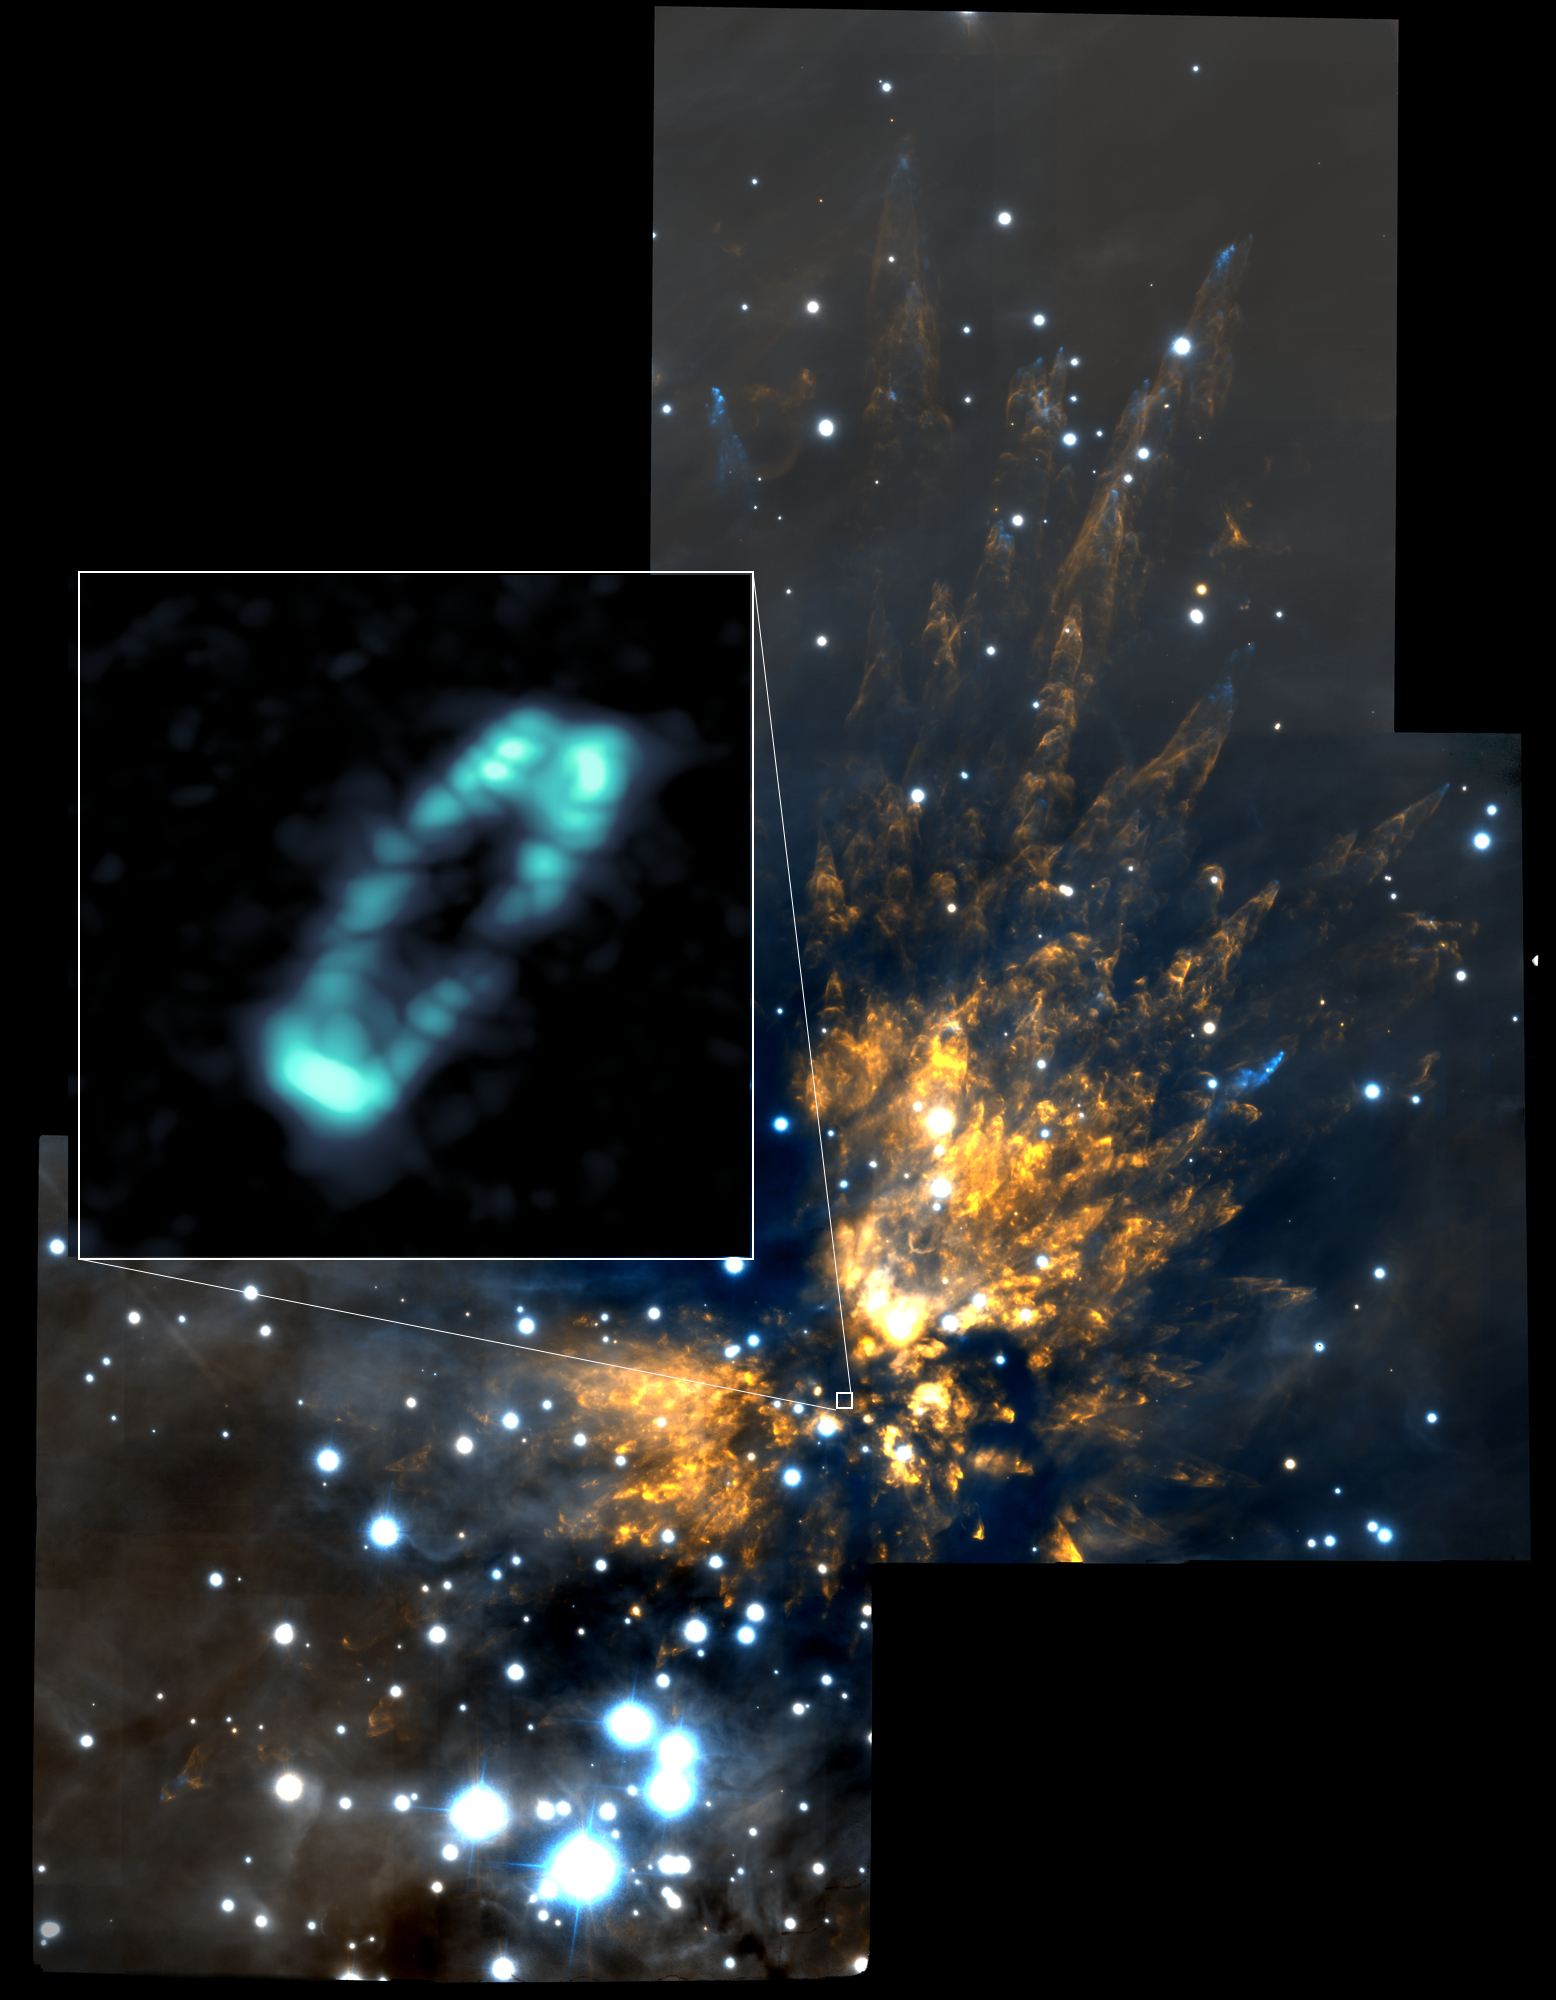

ALMA Image of Salt in Orion Source I

ALMA image of the salty disk surrounding the young, massive star Orion Source I (blue ring). It is shown in relation to the Orion Molecular Cloud 1, a region of explosive starbirth. The background near infrared image was taken with the Gemini Observatory.

Credit: ALMA (NRAO/ESO/NAOJ); NRAO/AUI/NSF; Gemini Observatory/AURA